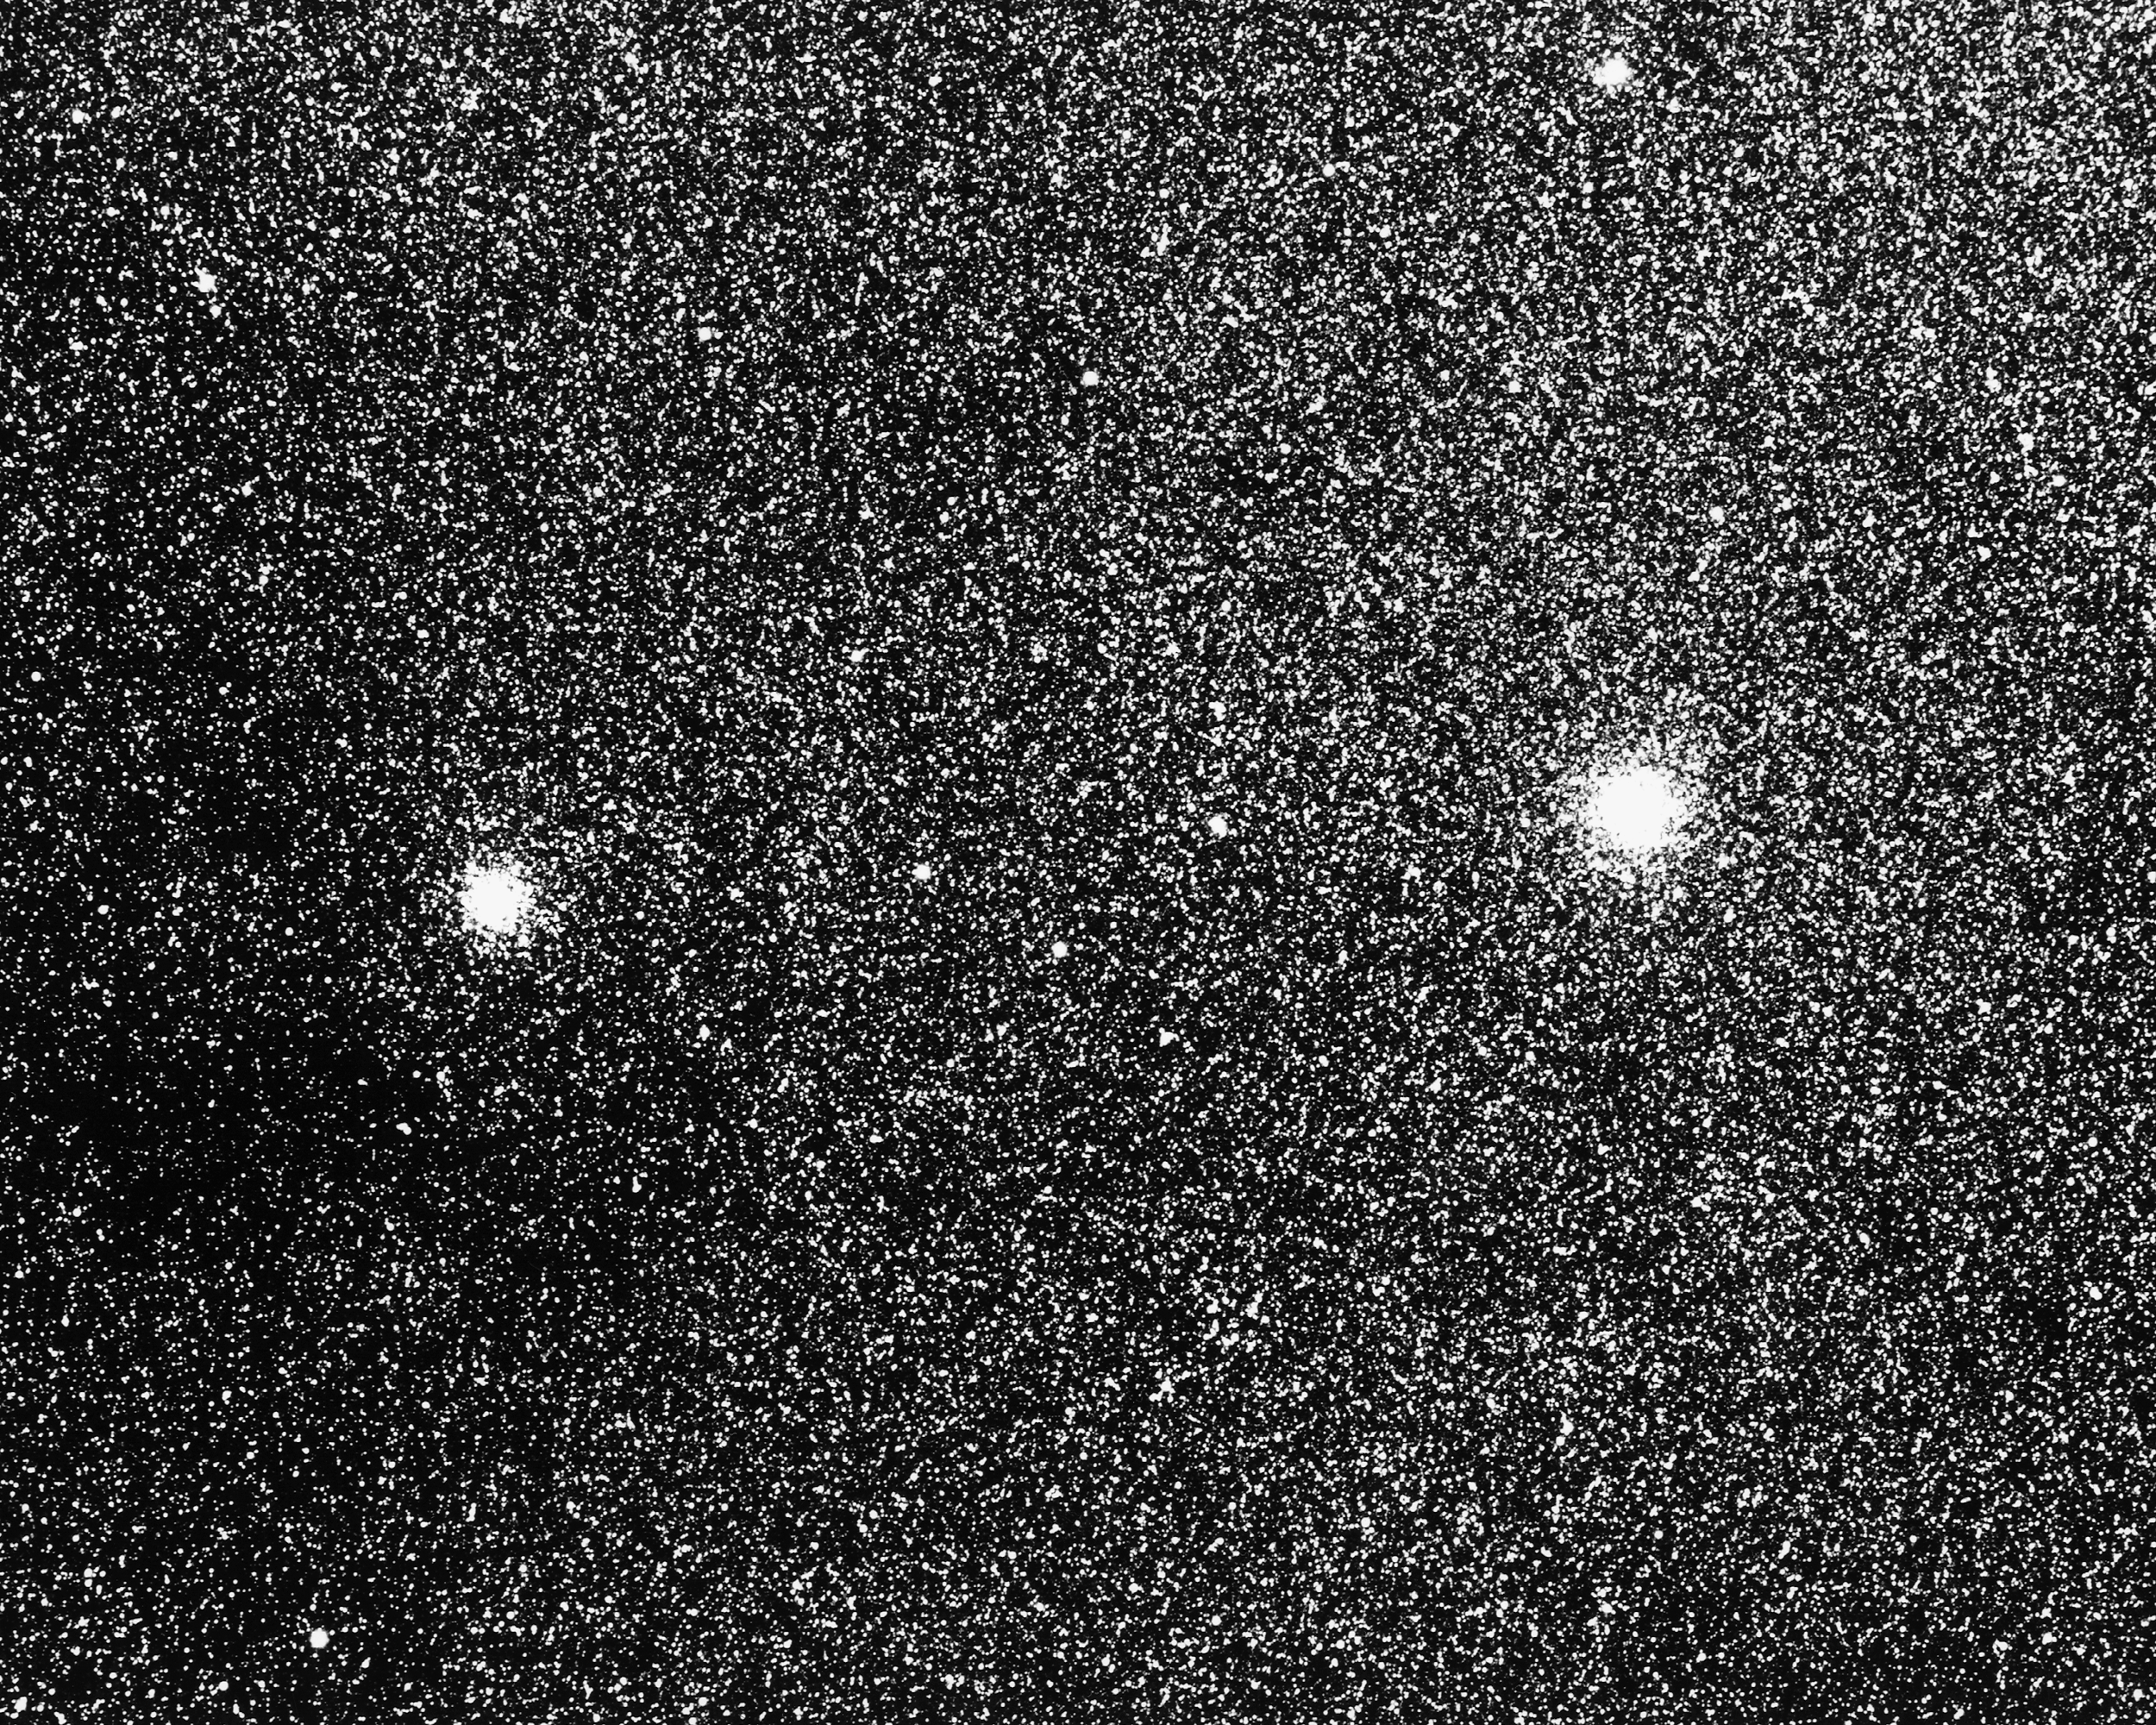

NGC 6522 and NGC 6528

Two globular clusters seen through the dense star field in the direction towards the center of our Galaxy, in the constellation Sagittarius. These systems are relatively young for globular clusters, being only about 10 million years old. KPNO 4-meter Mayall telescope, 1975.

Credit: NOIRLab/NSF/AURA